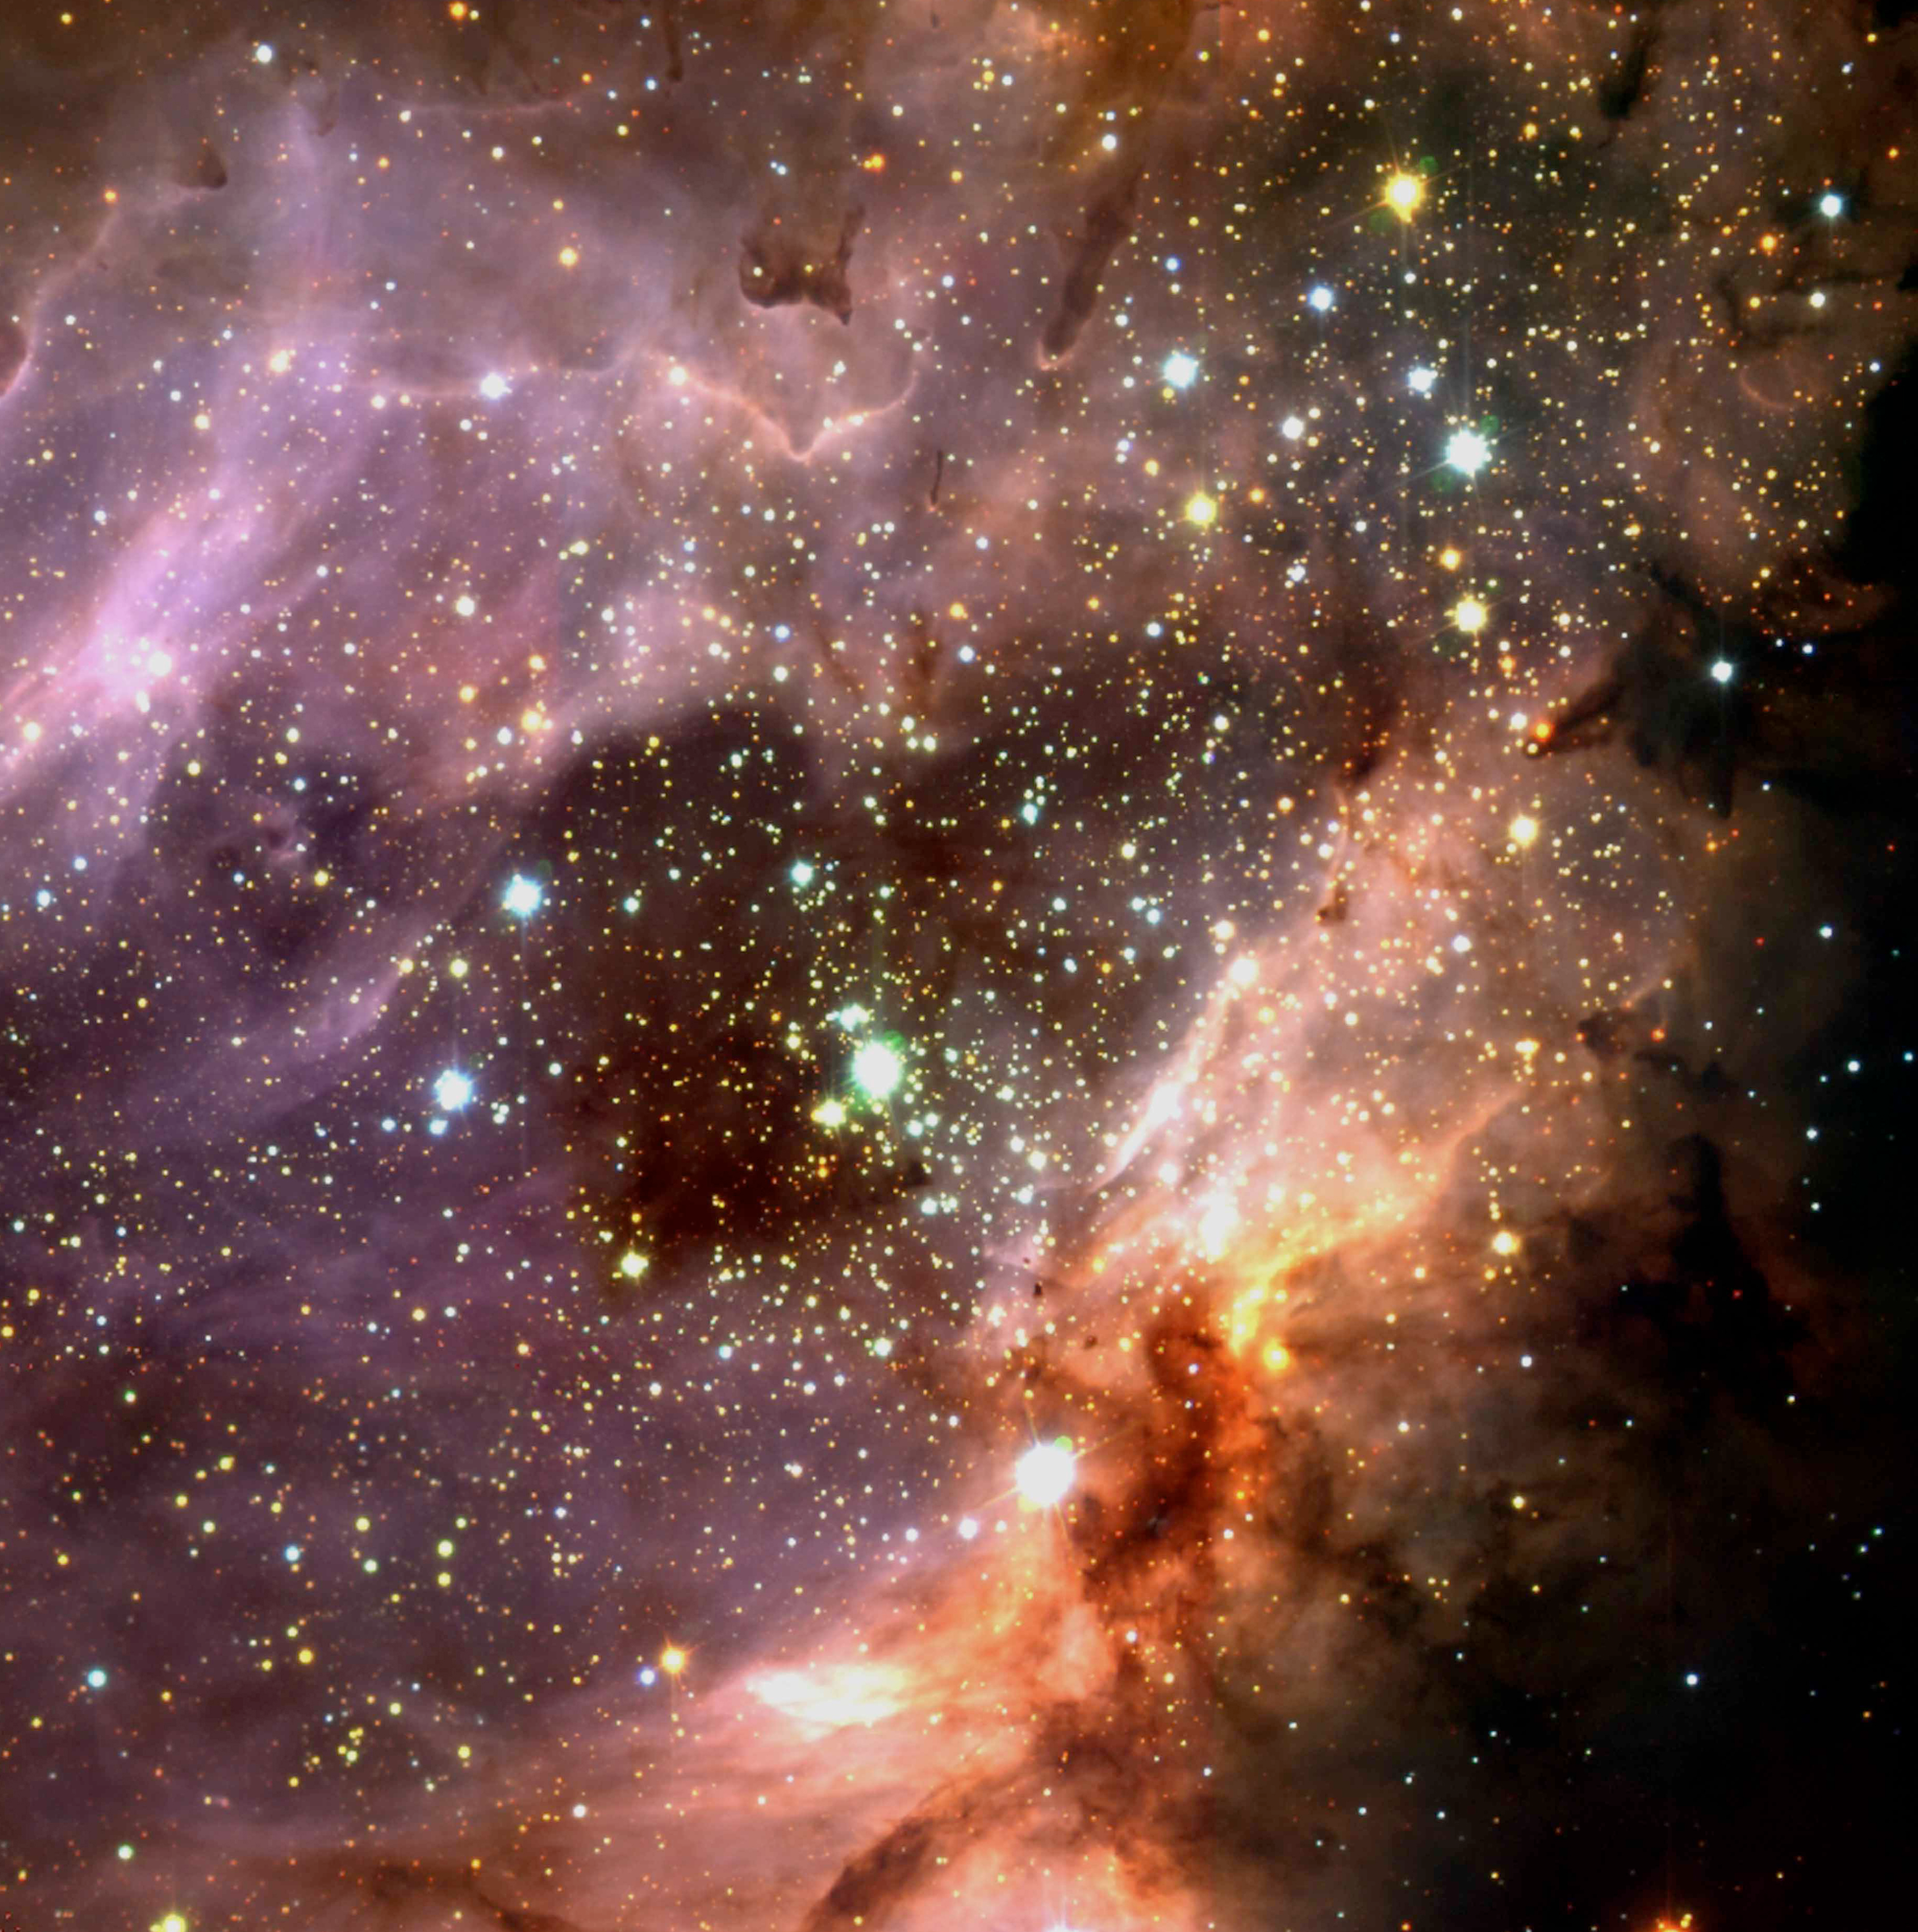

Stellar cluster and star-forming region M 17

Three-colour composite of the sky region of M 17, a H II region excited by a cluster of young, hot stars. A large silhouette disc has been found to the south-west of the cluster centre. The present image was obtained with the ISAAC near-infrared instrument at the 8.2-m VLT ANTU telescope at Paranal.

Credit: ESO